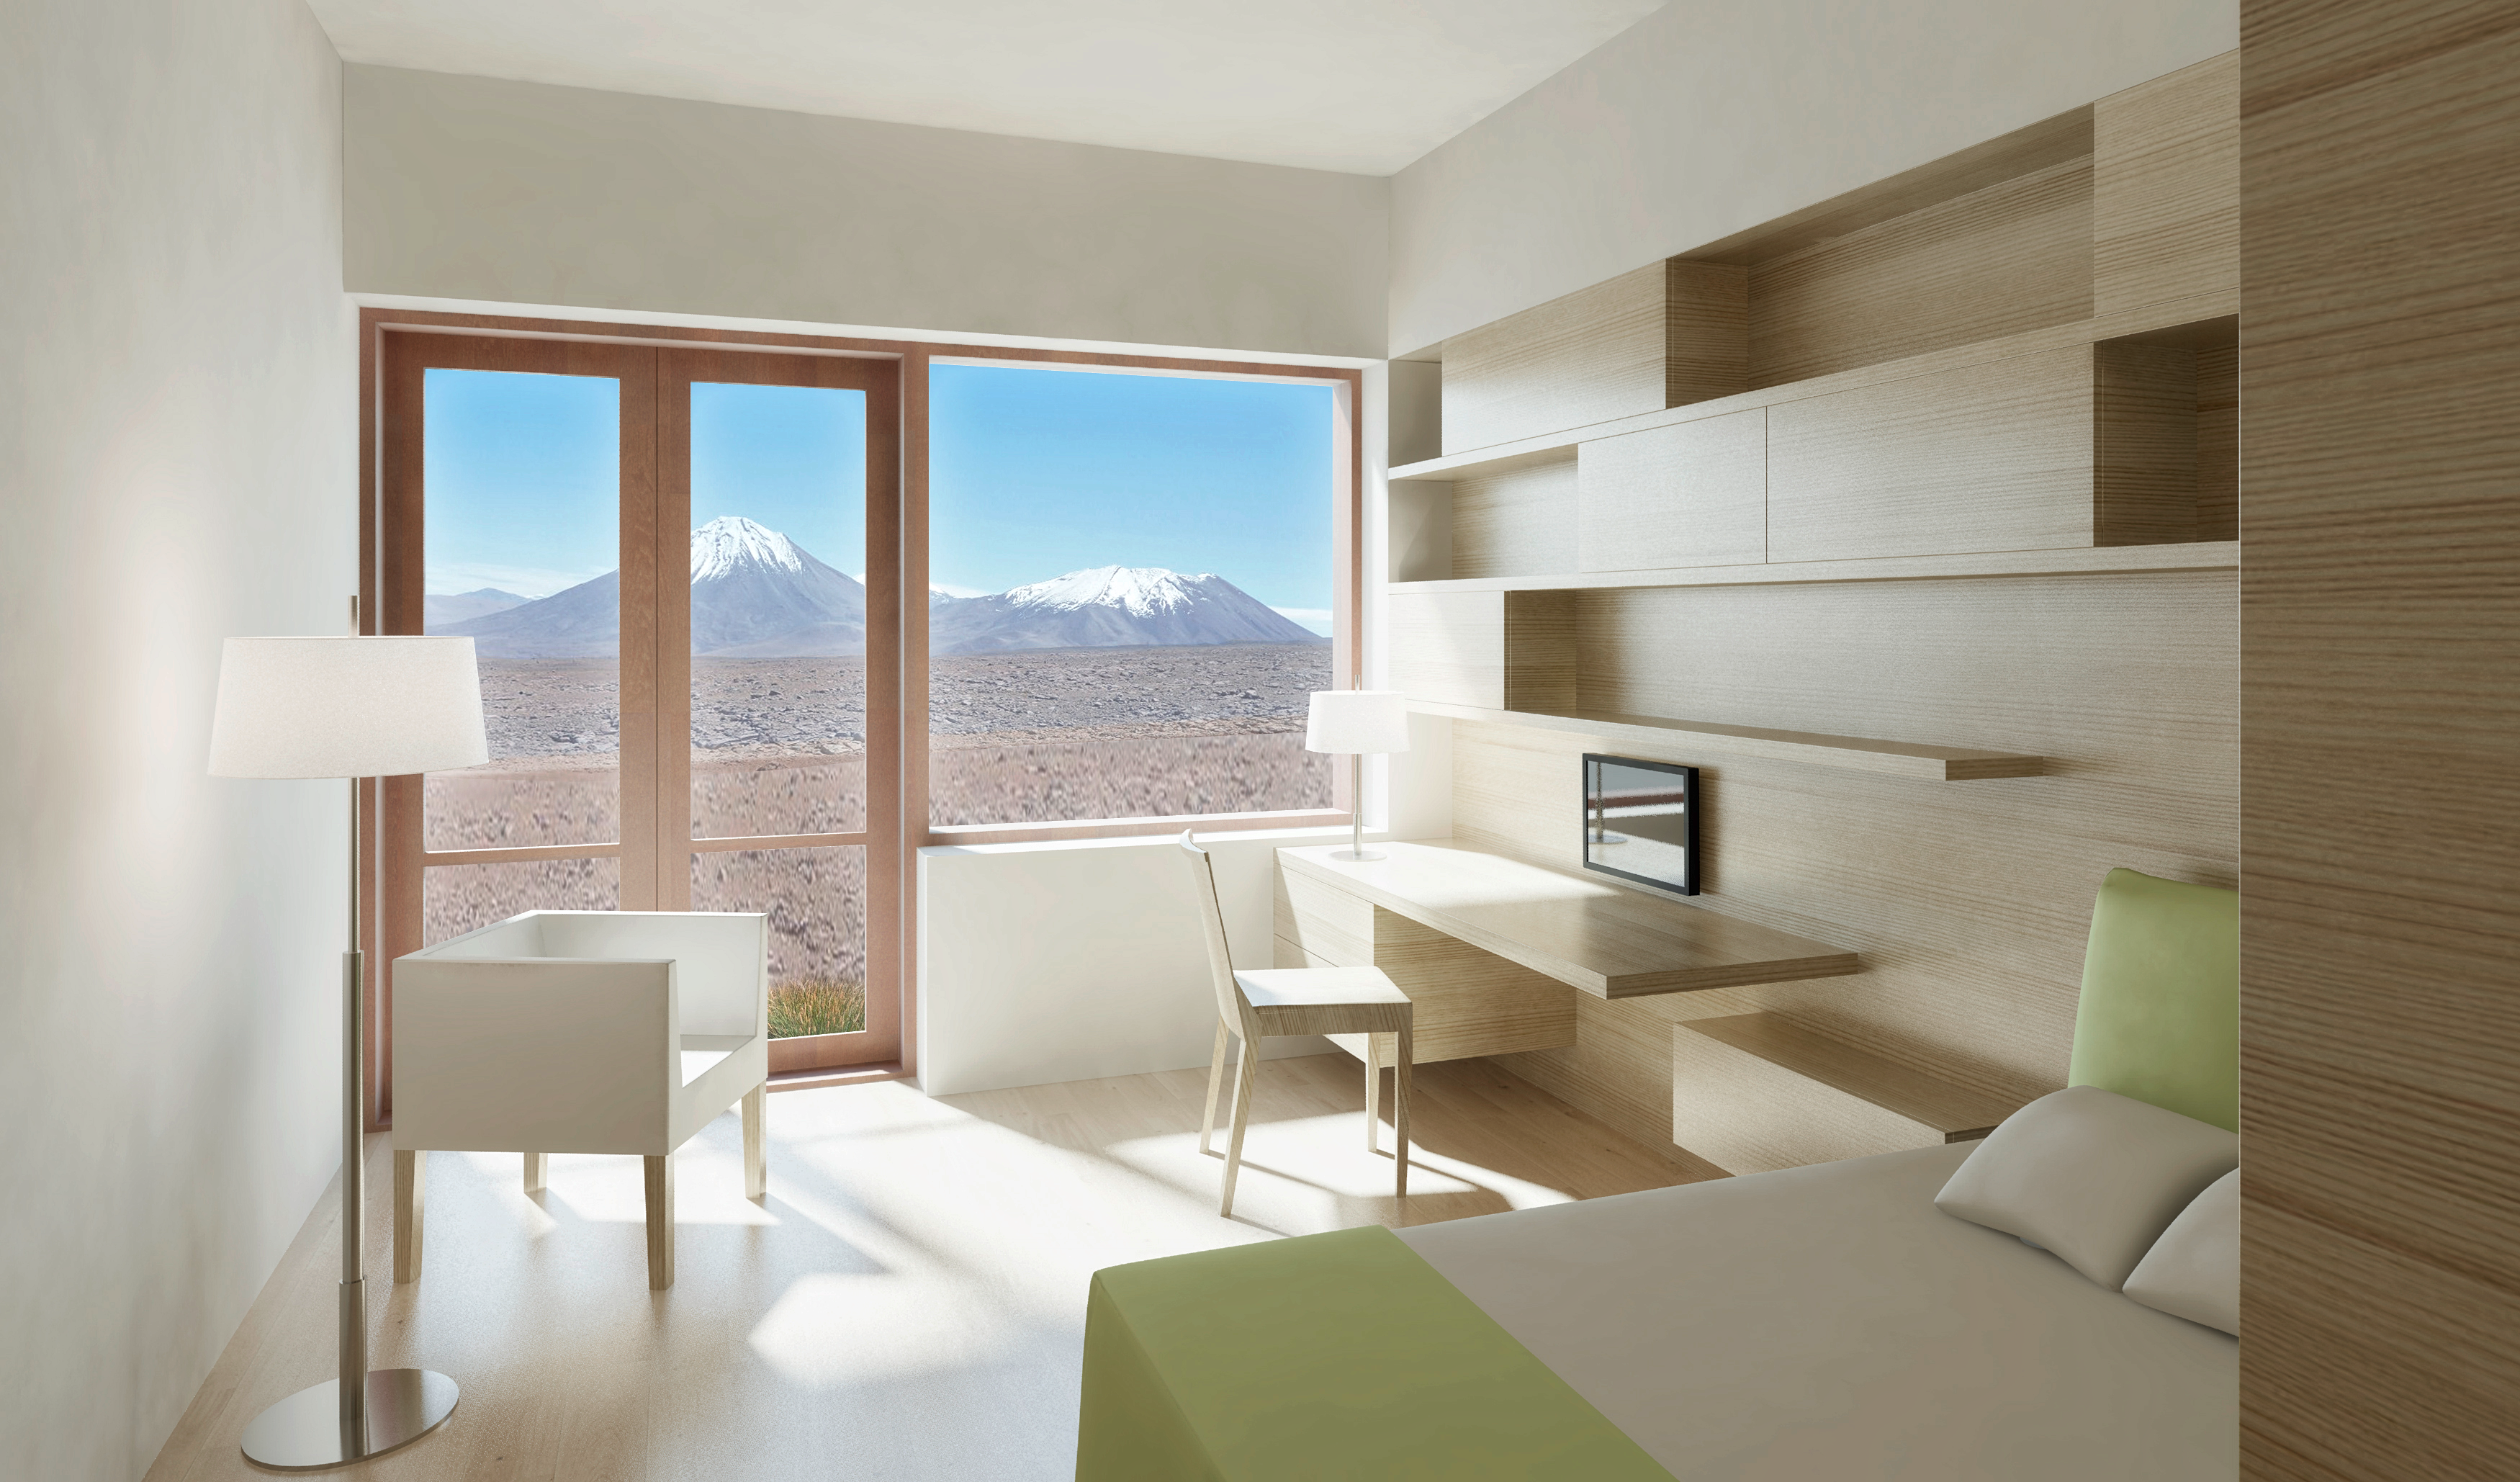

ALMA Residence dorm room

Artists impressions of ALMA residence.

Credit: ESO/Kouvo&Partanen